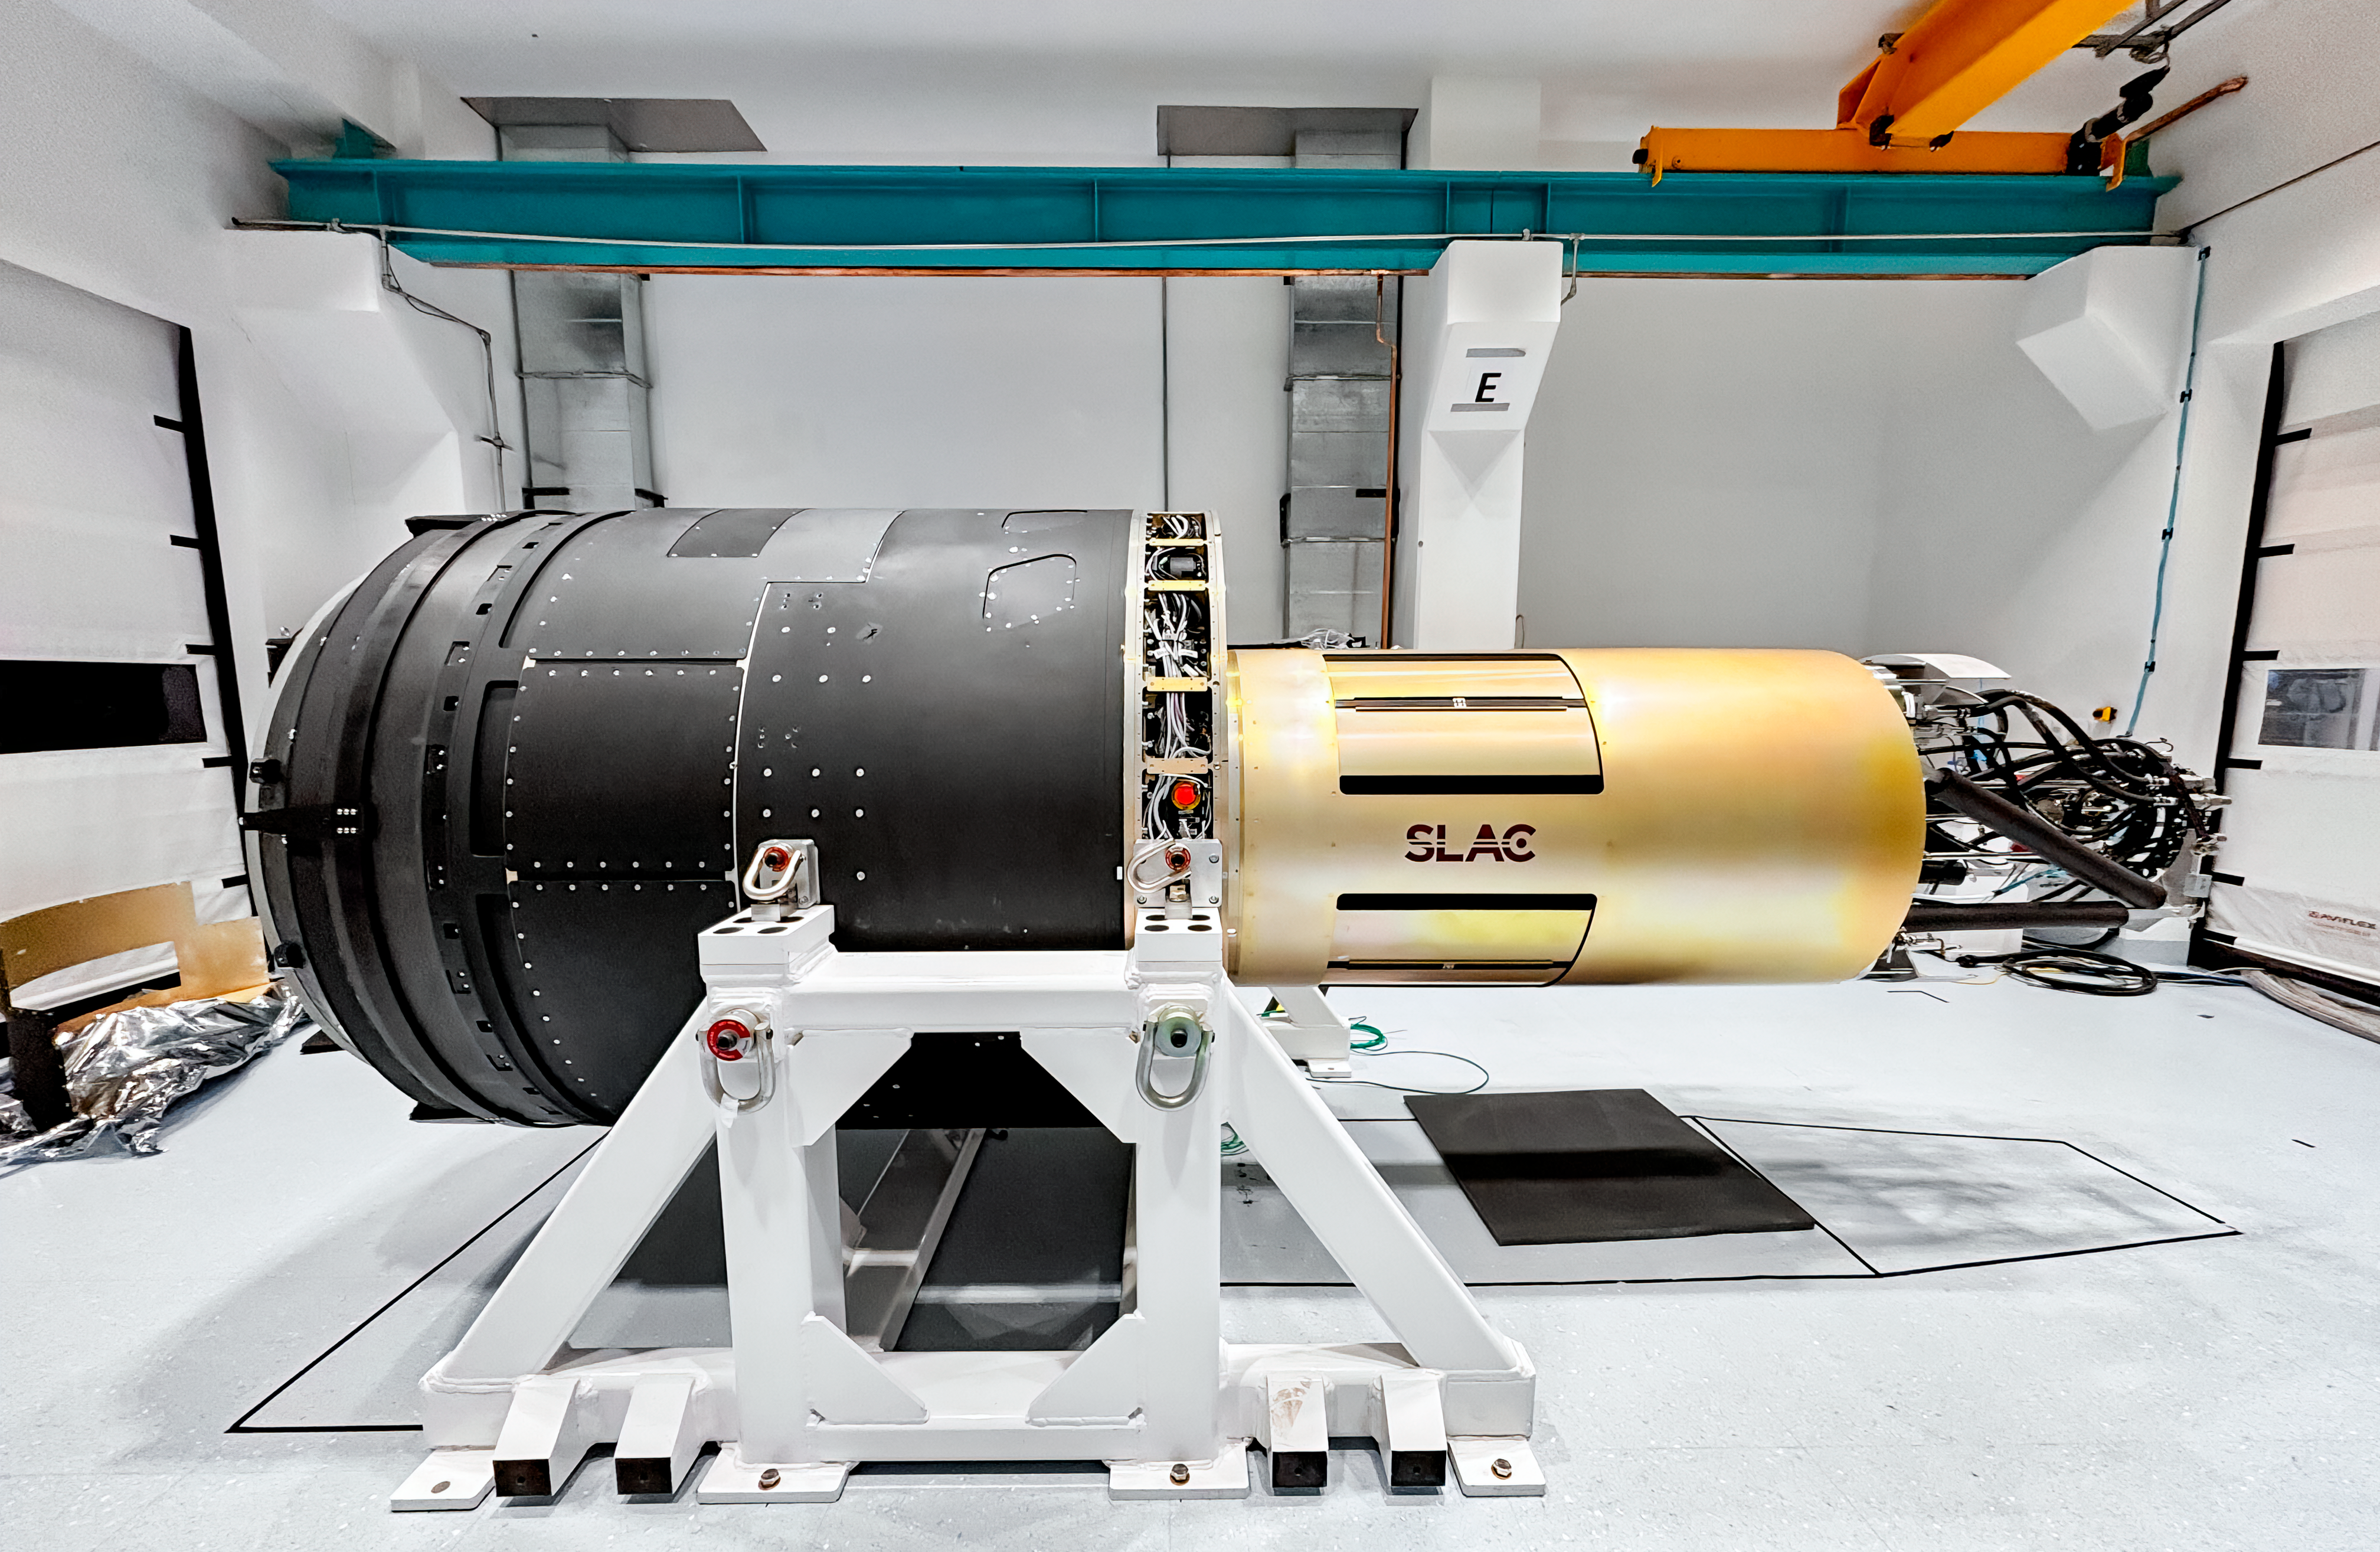

LSST Camera Move

The LSST Camera was moved from the summit clean room and attached to the camera rotator for the first time in February 2025 at NSF-DOE Vera C. Rubin Observatory.

Credit: RubinObs/NOIRLab/SLAC/DOE/NSF/AURA